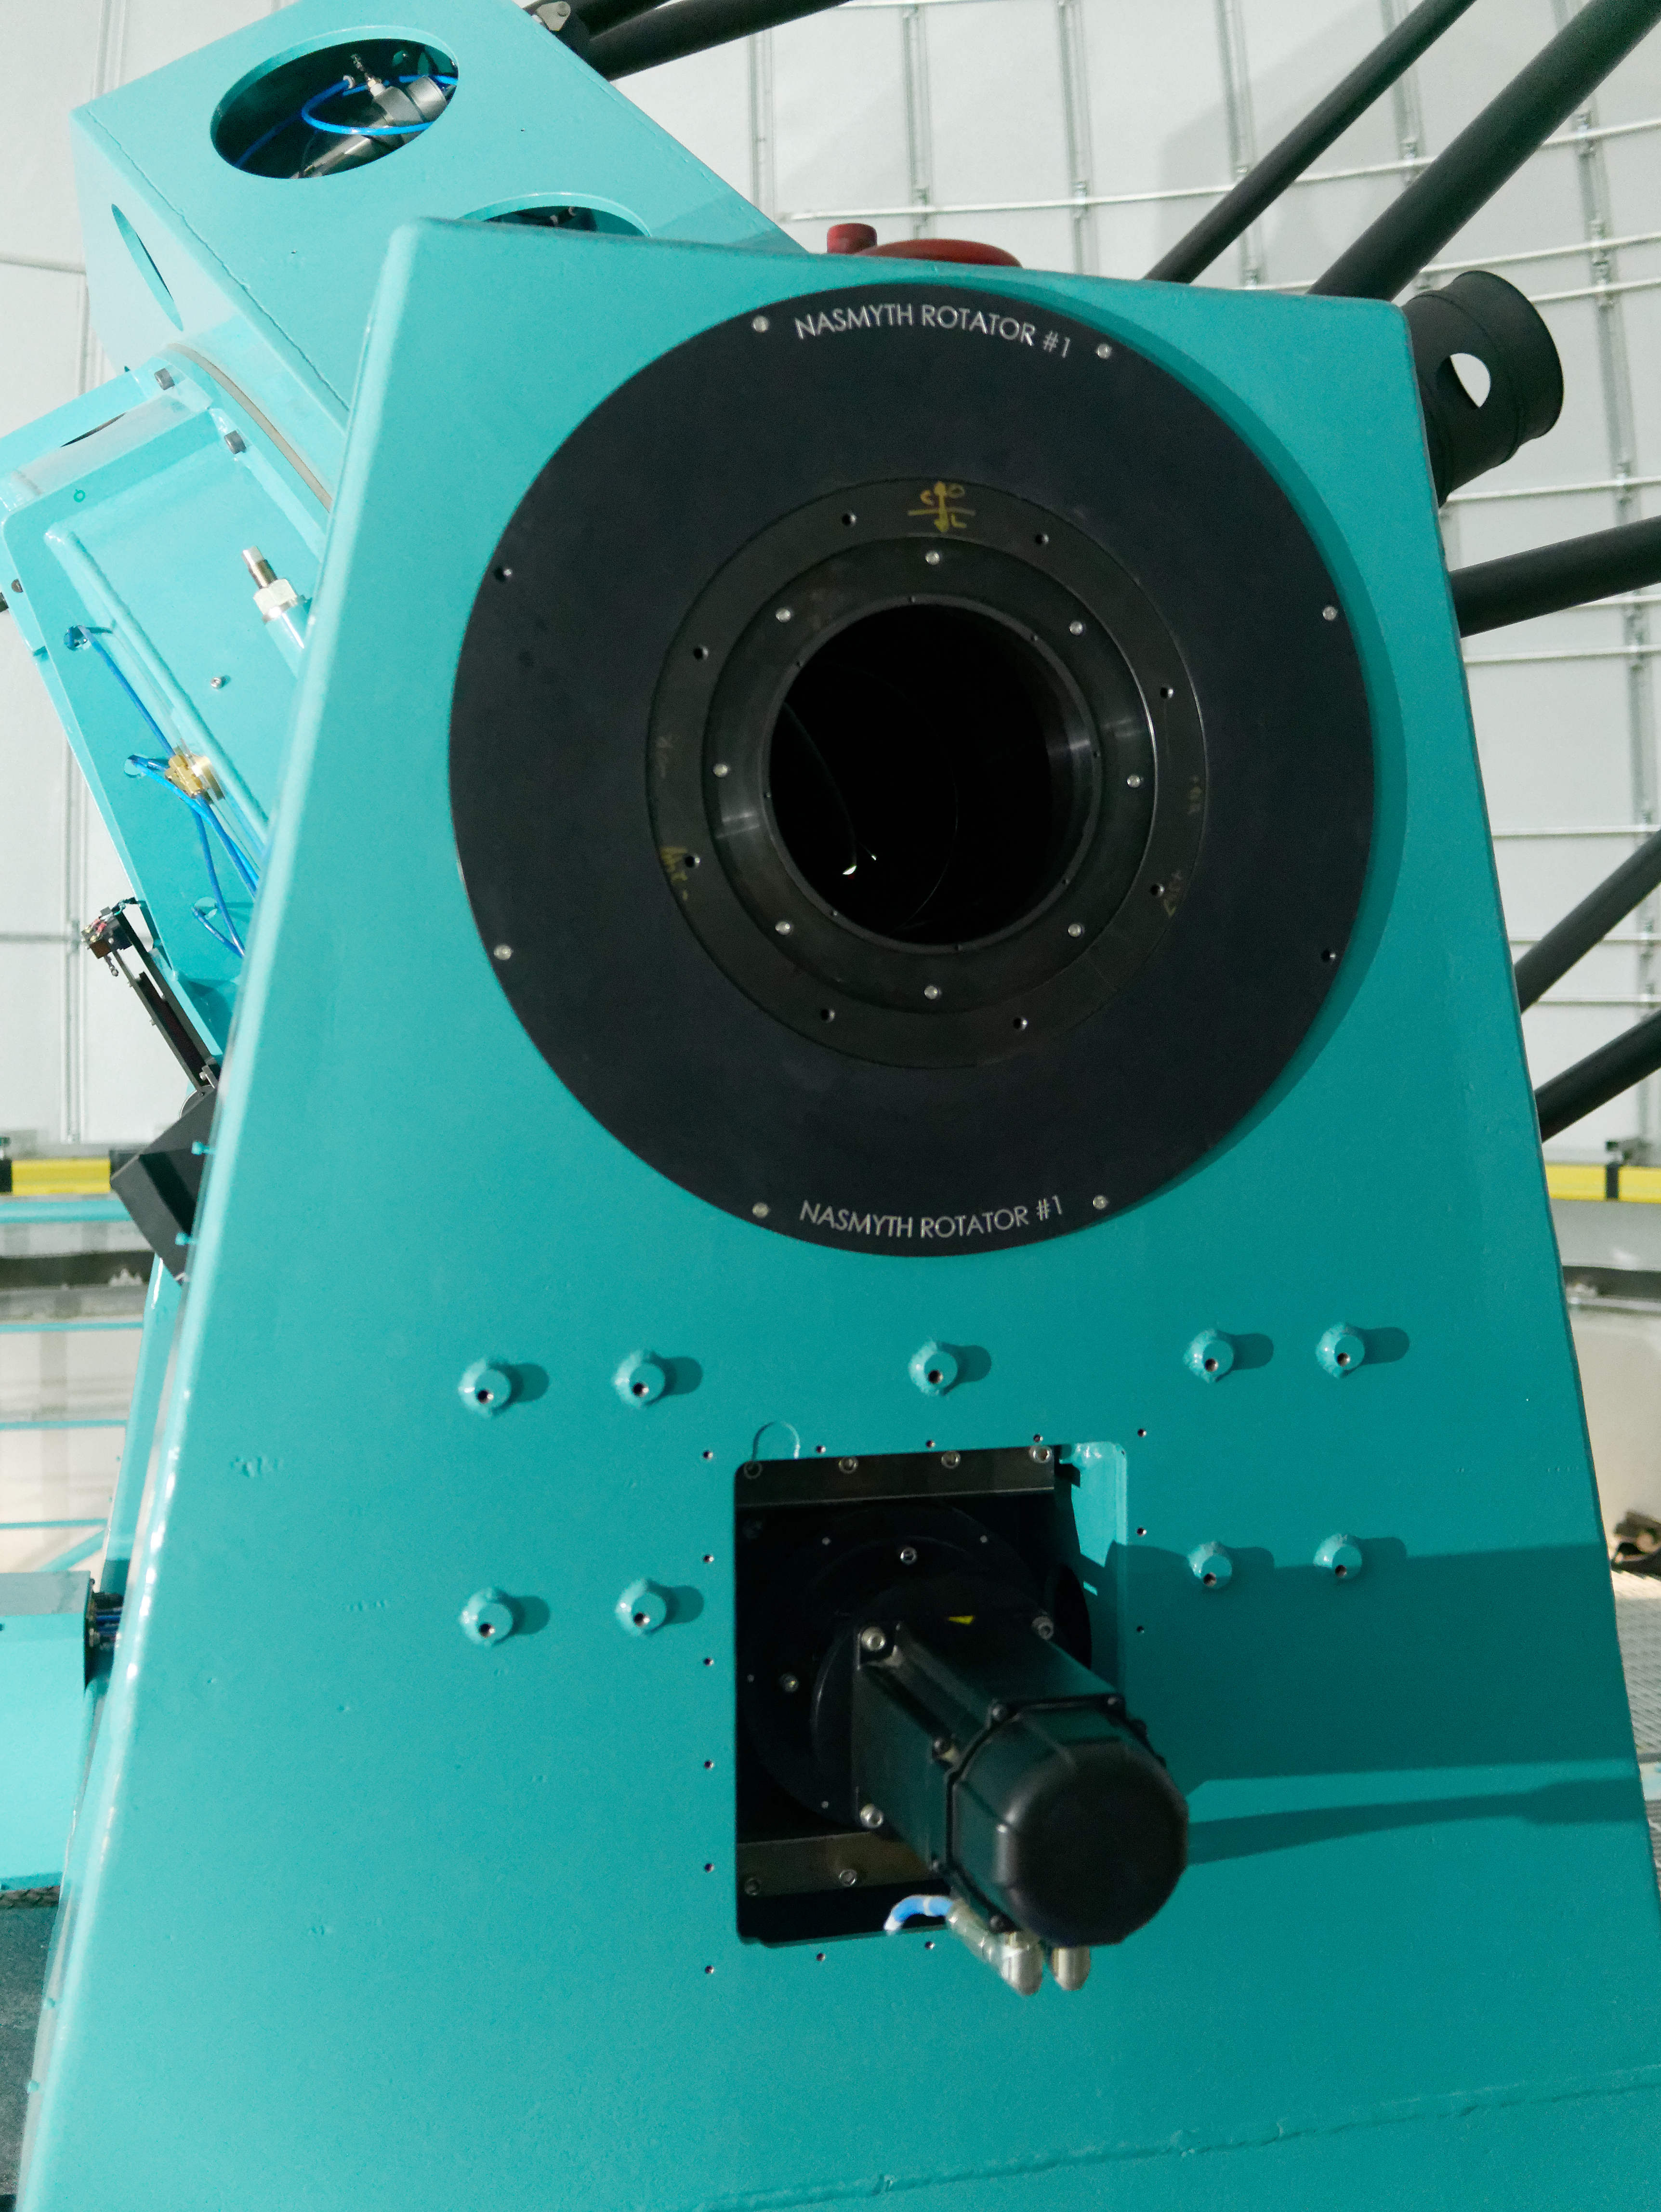

Auxiliary Telescope Software Success

The team working on the Auxiliary Telescope for LSST had a big reason to celebrate this week, after completing a series of exercises on Cerro Pachón that demonstrated the successful integration of the telescope's software and hardware systems.

Credit: Rubin Observatory/NSF/AURA